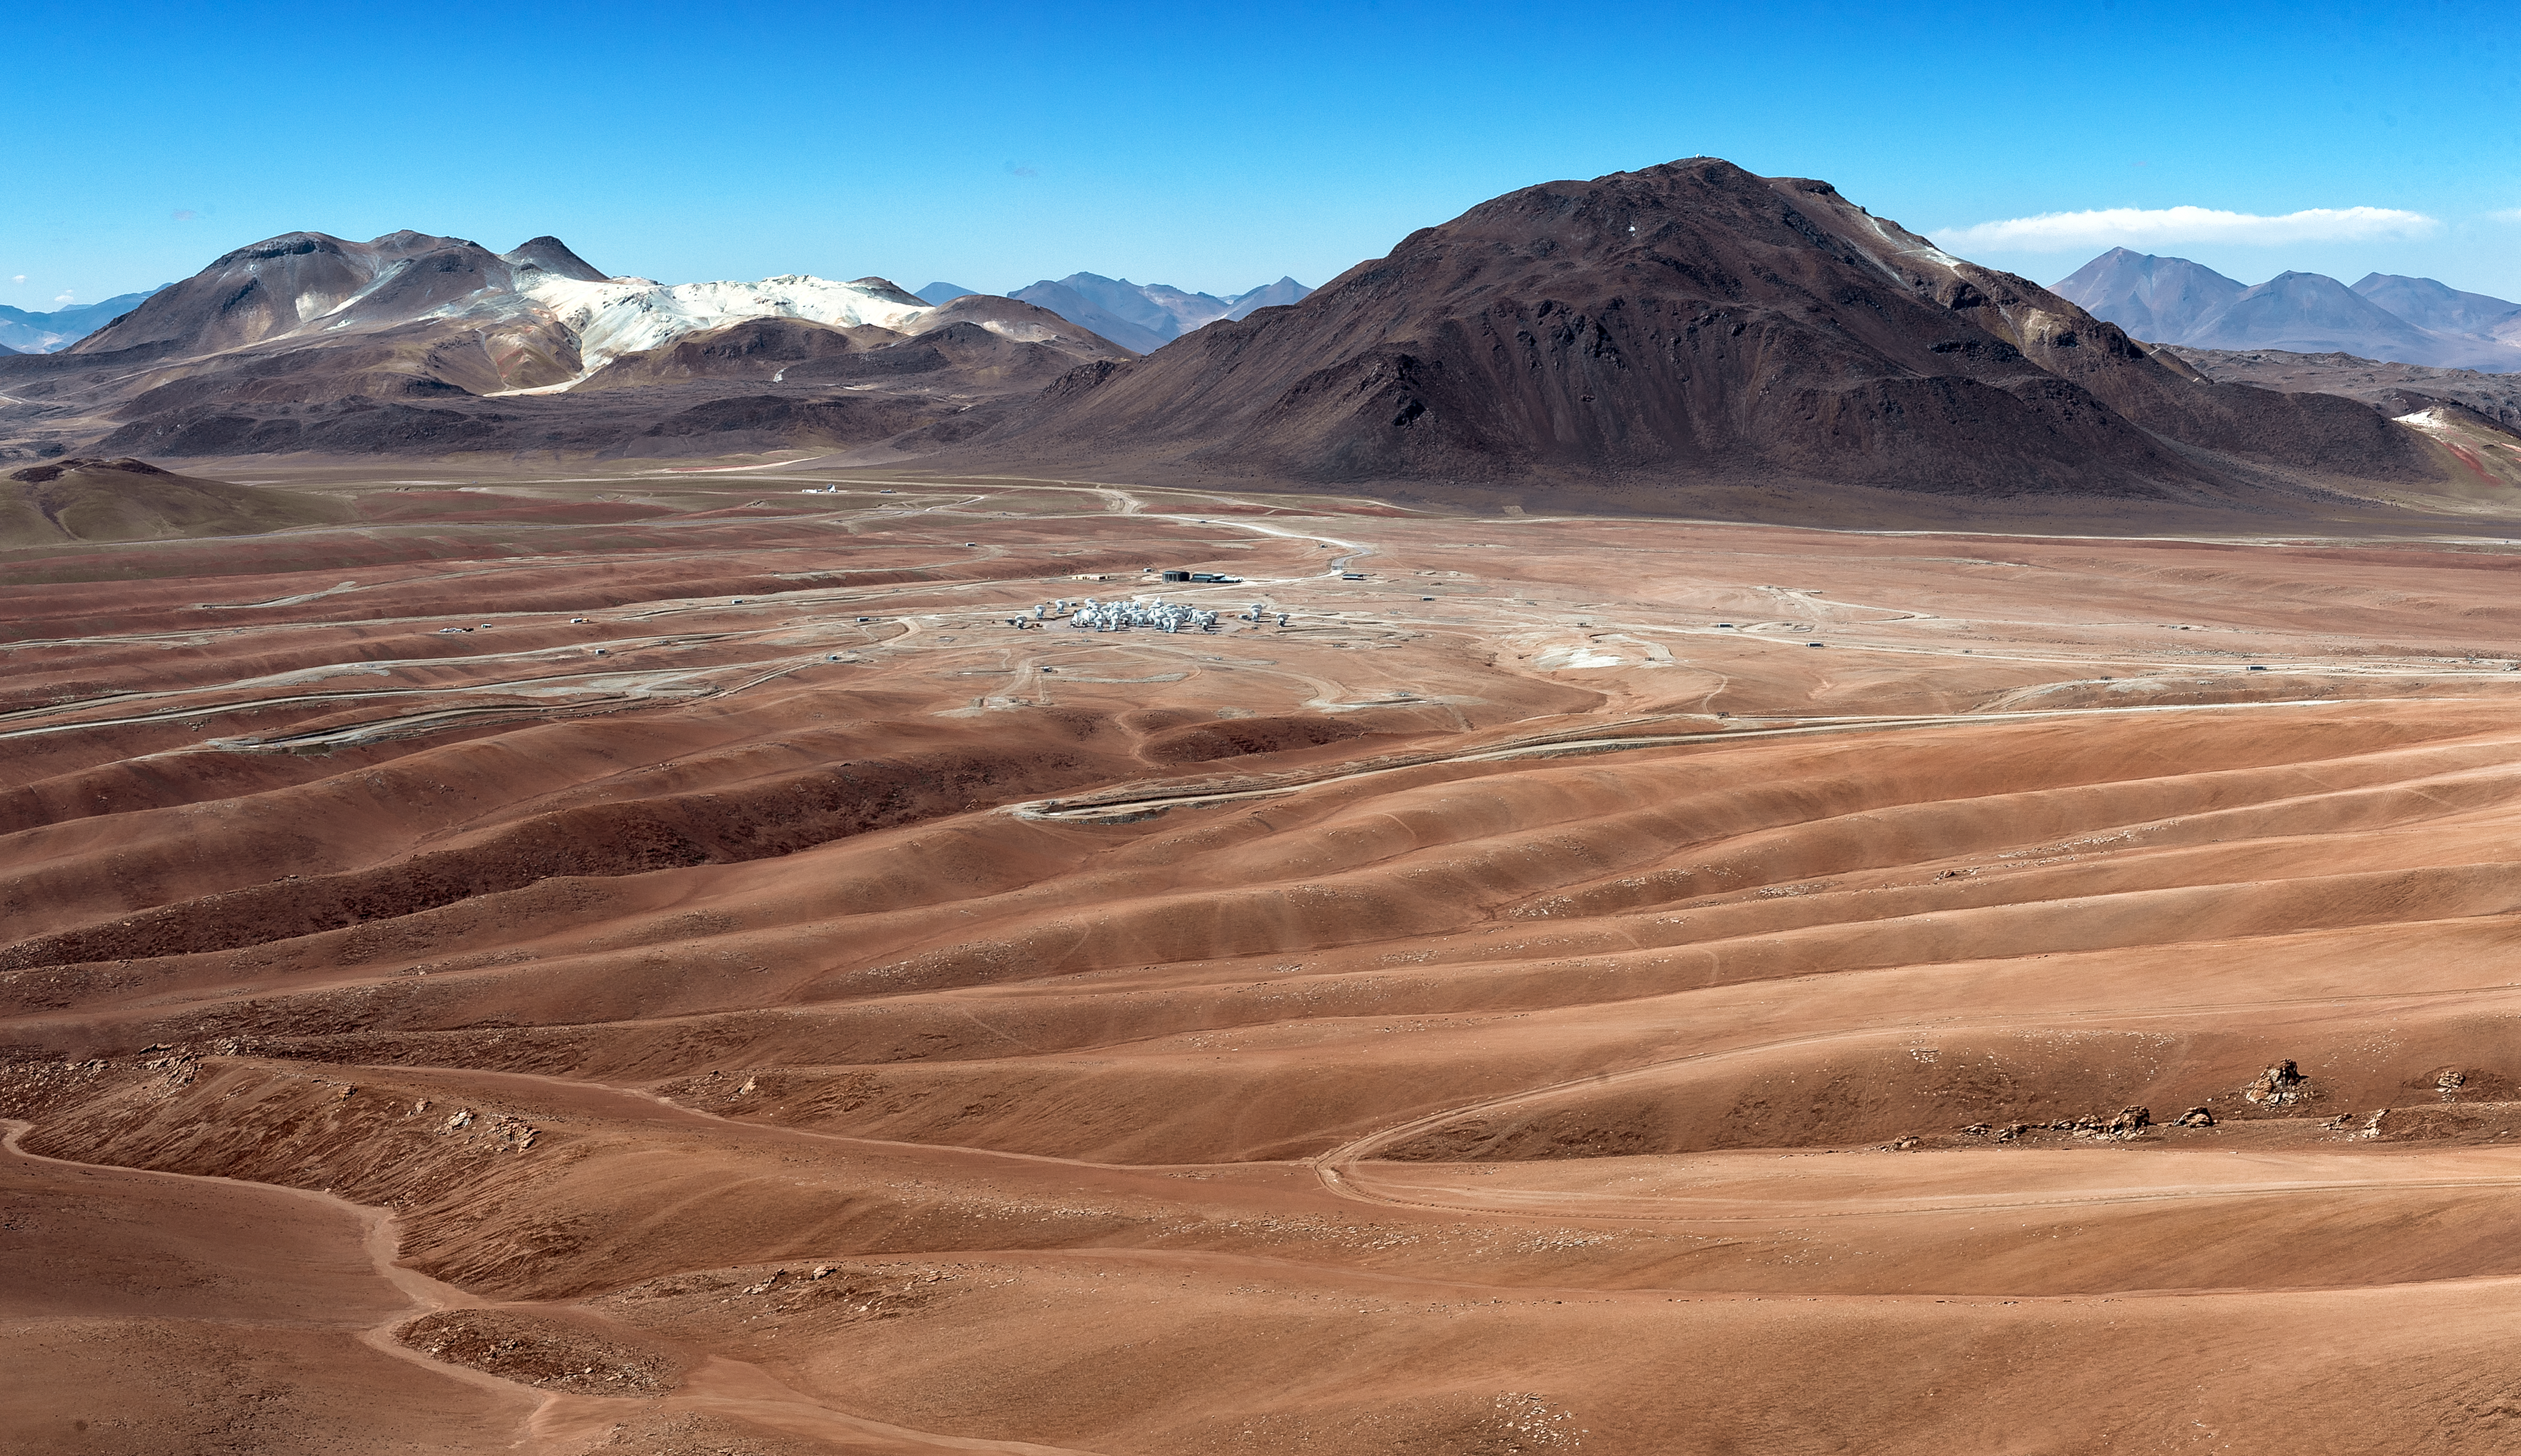

Panoramic view of ALMA site

Panoramic view of the Atacama Large Millimeter/submillimeter Array (ALMA) site on the Chajnantor plain of the Chilean Andes, 5000 m above sea level. ALMA comprises 66 high-precision antennas, spread over distances of up to 16 kilometres. The site has been chosen for its exceptional dry atmospheric conditions, as the water vapour in the Earth's atmosphere absorbs the millimetre and submillimetre radiation that ALMA aims to observe.

Credit: ALMA (ESO/NAOJ/NRAO)/A. Caproni (ESO)